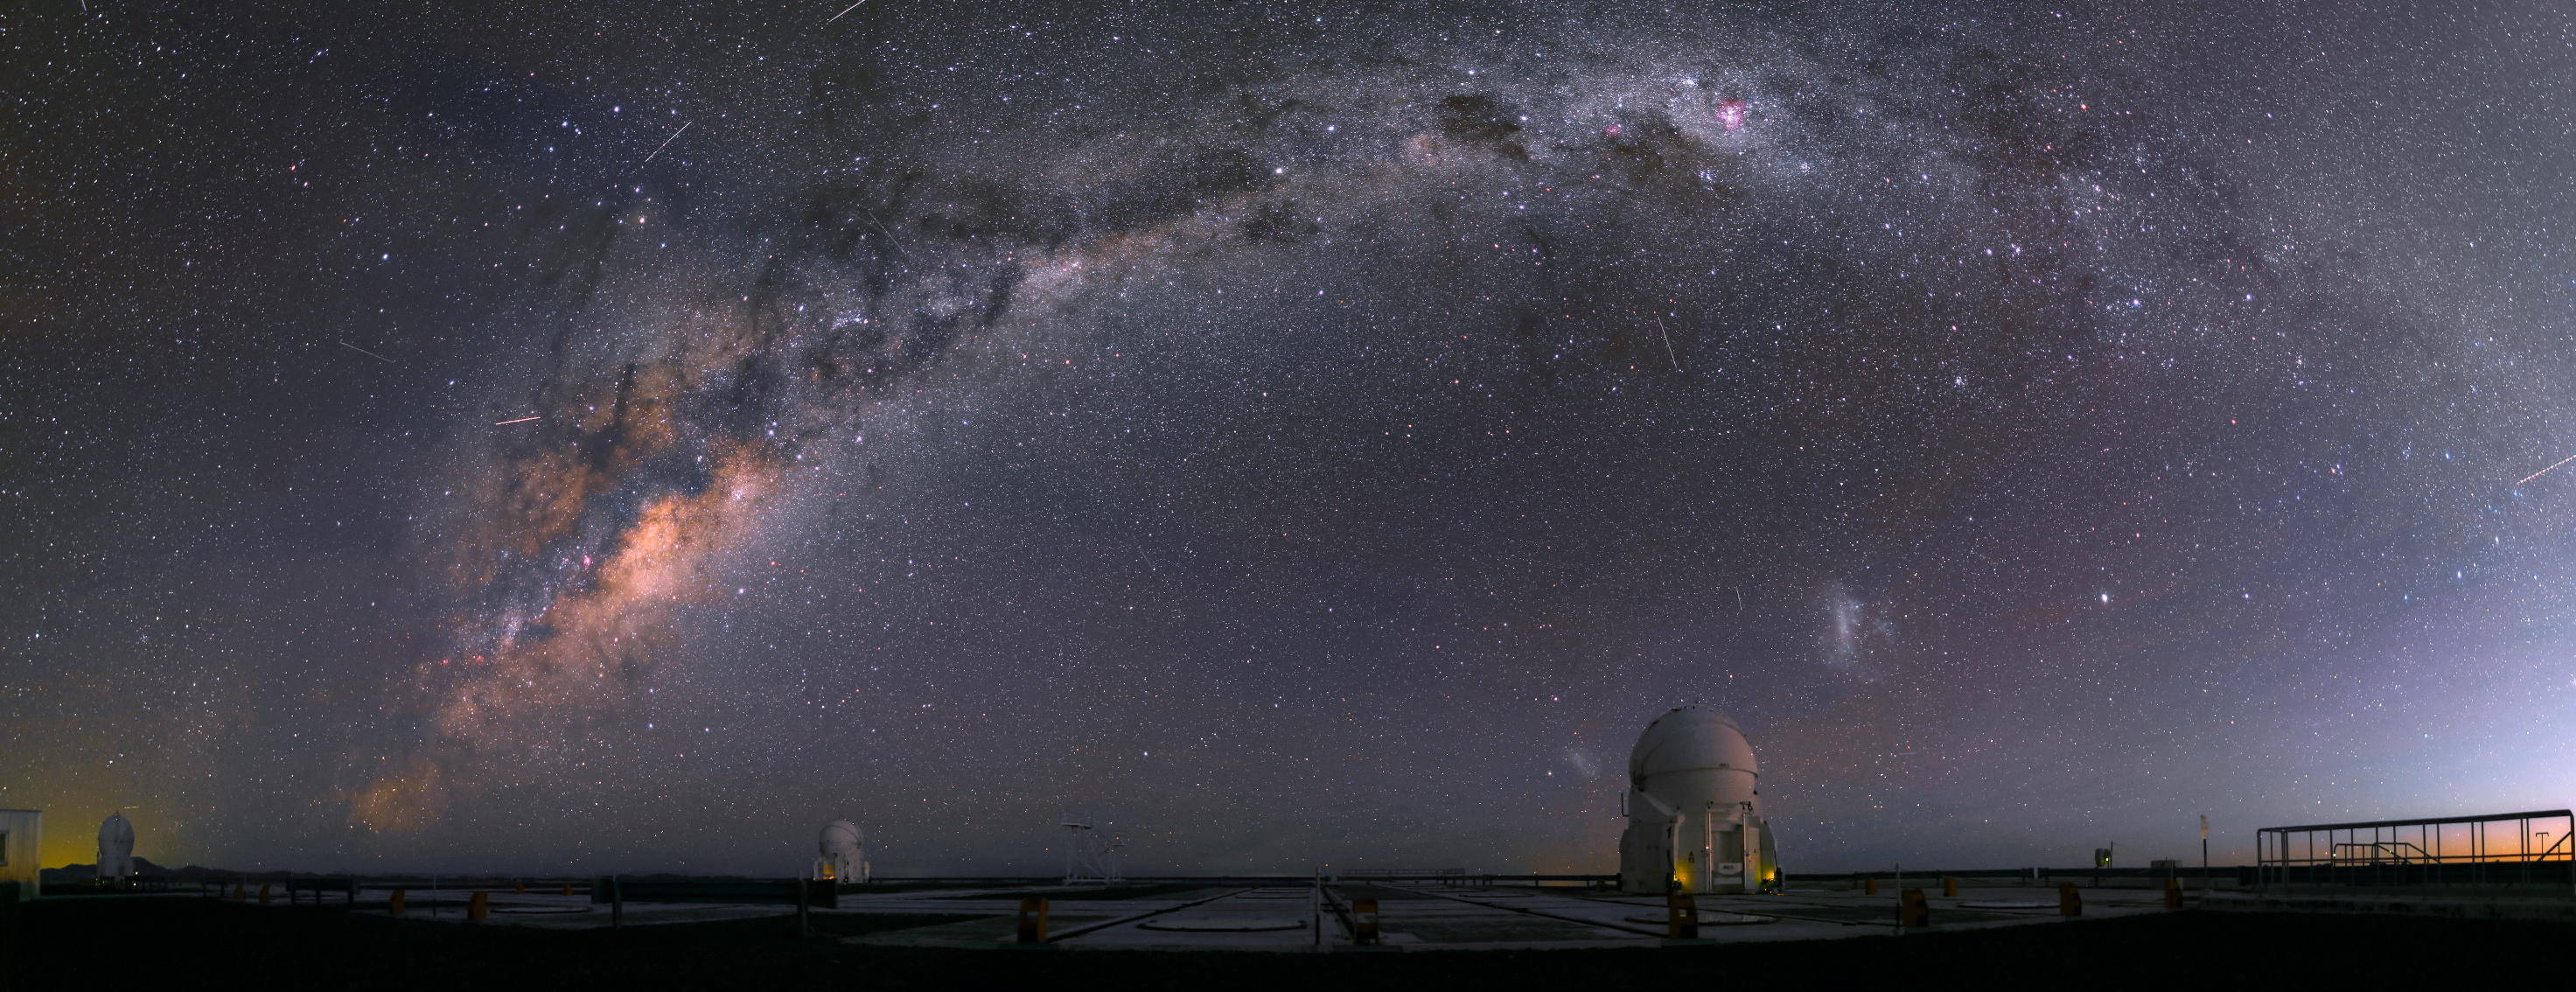

Auxiliary telescopes and satellites

Two Auxiliary Telescopes are observing the night sky at the Paranal Observatory. At the moment the picture was taken a total of 15 satellites and two planes were visible in the sky above the mountain.

Credit: R. Wesson/ESO